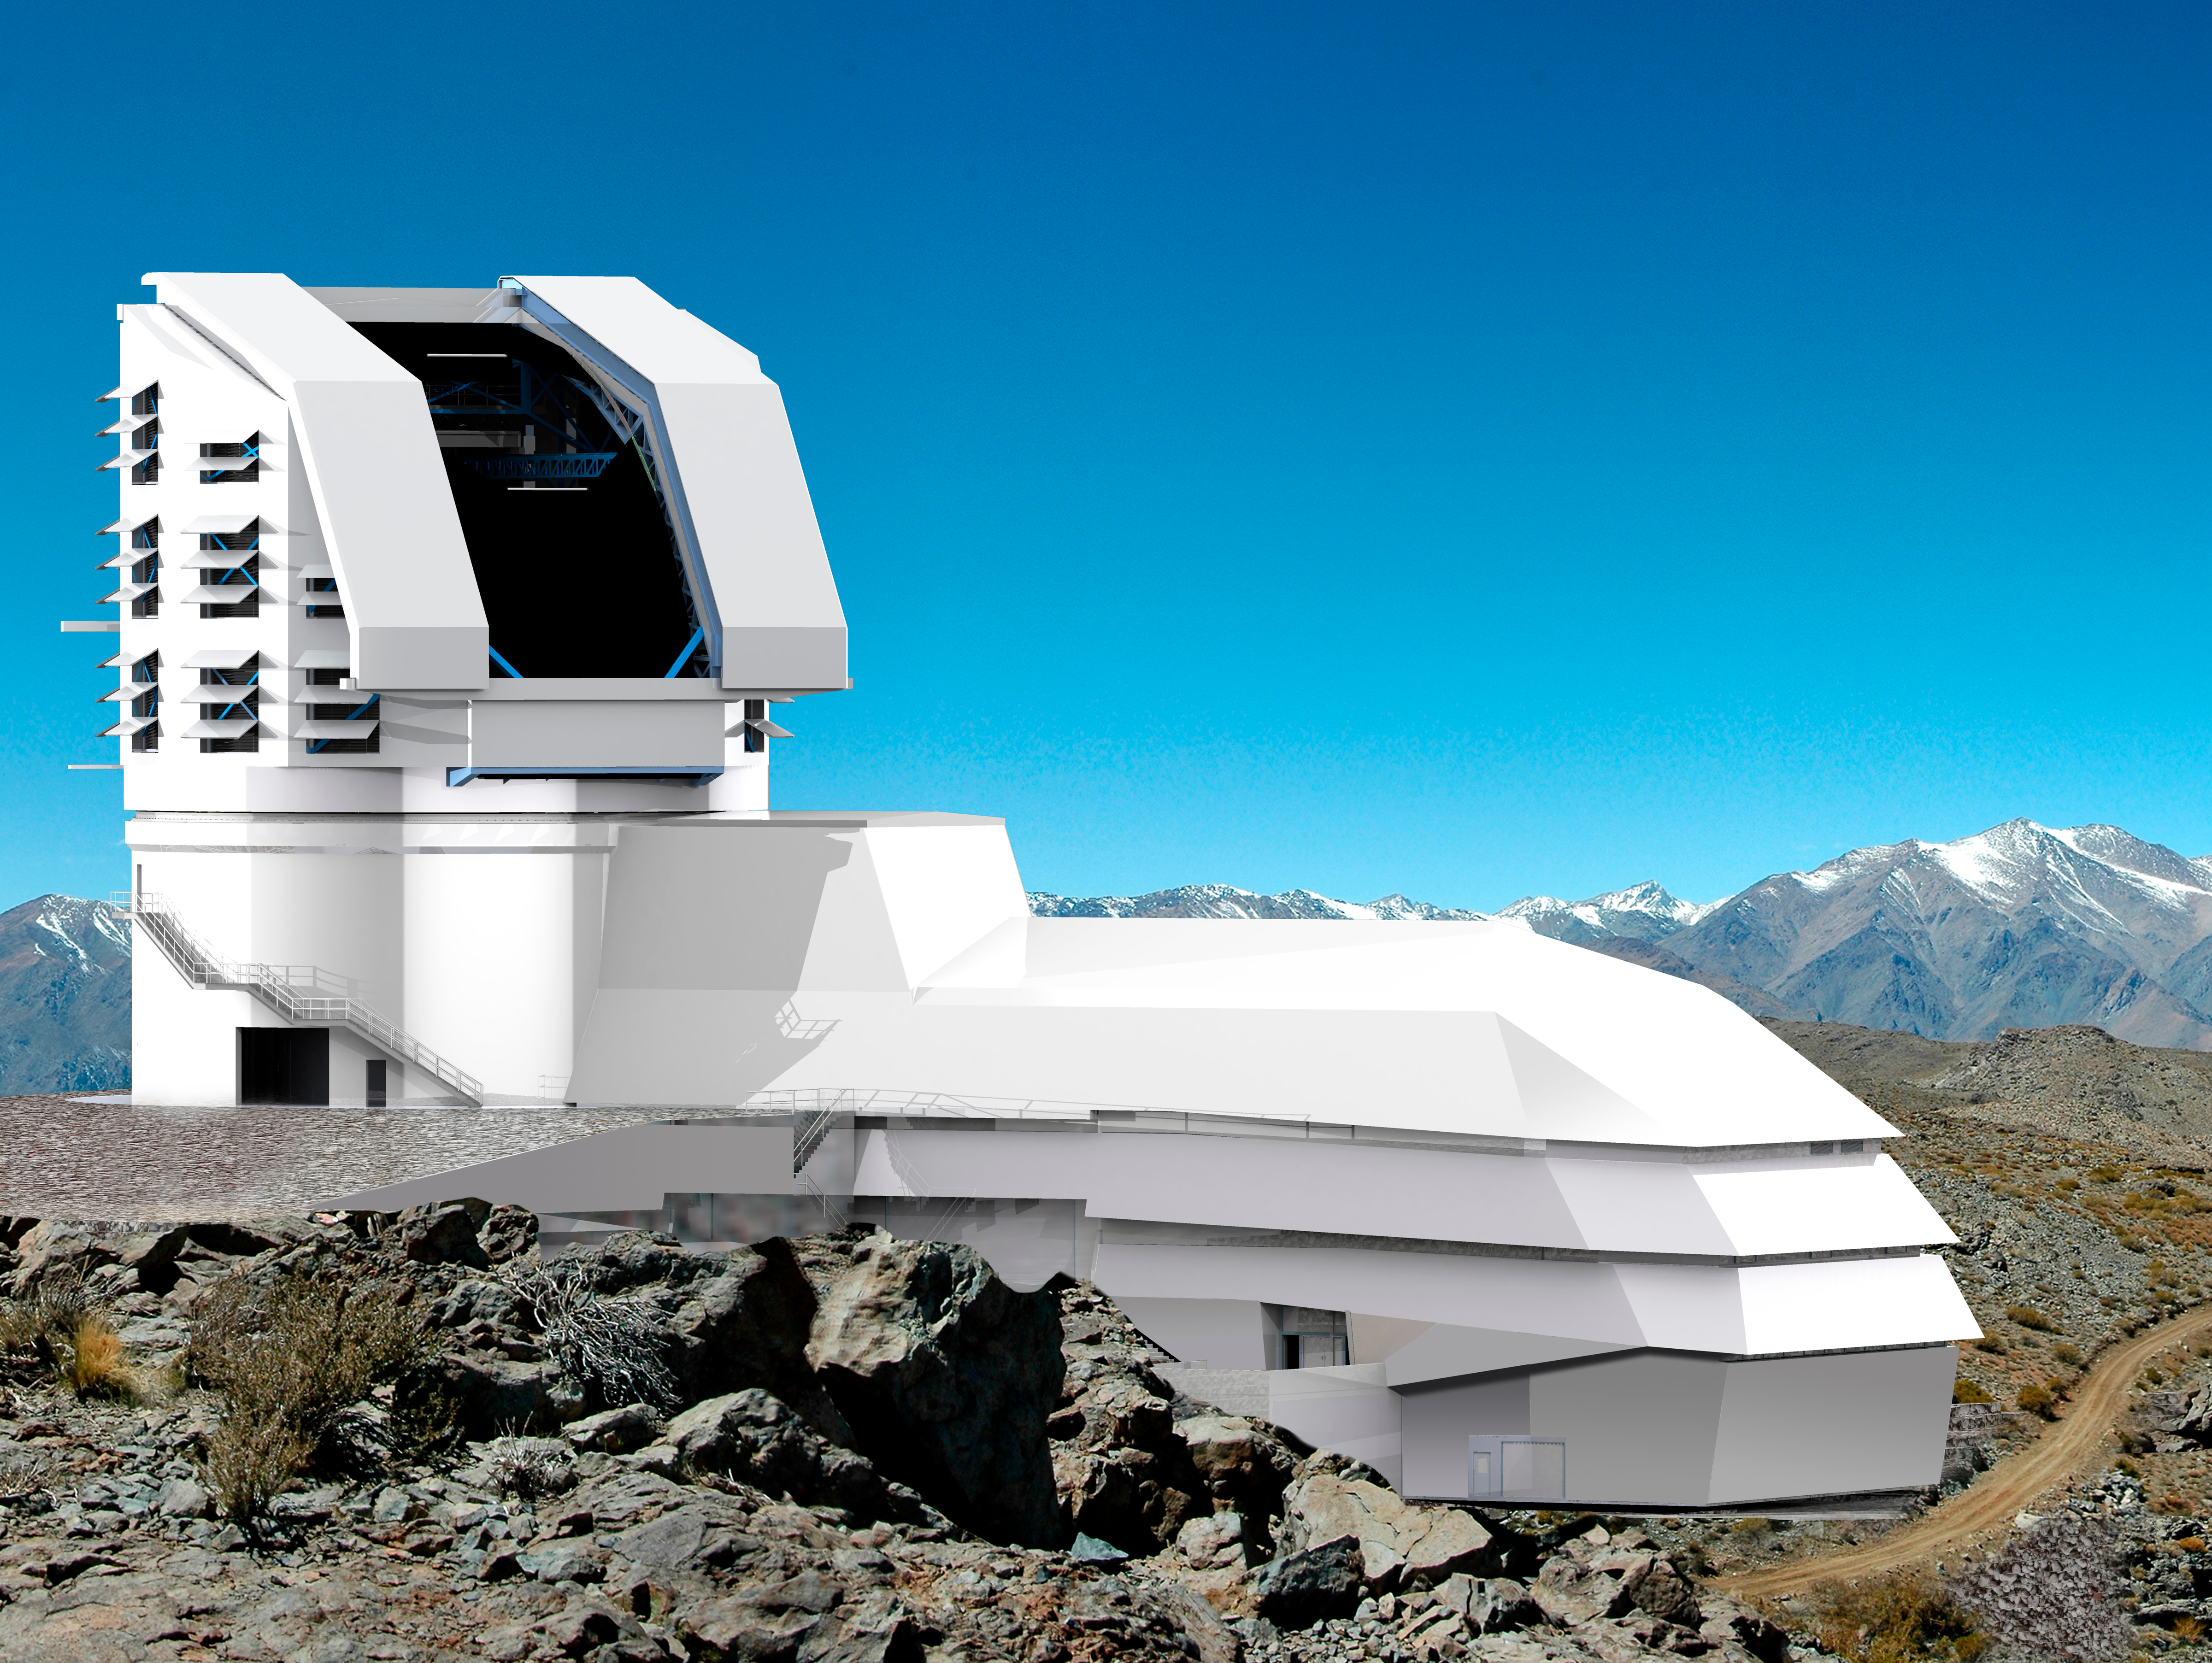

LSST Facility 2011

A photograph and a rendering mix of the exterior of the building showing the dome open and road leading away from the site.

Credit: Rubin Observatory/NSF/AURA